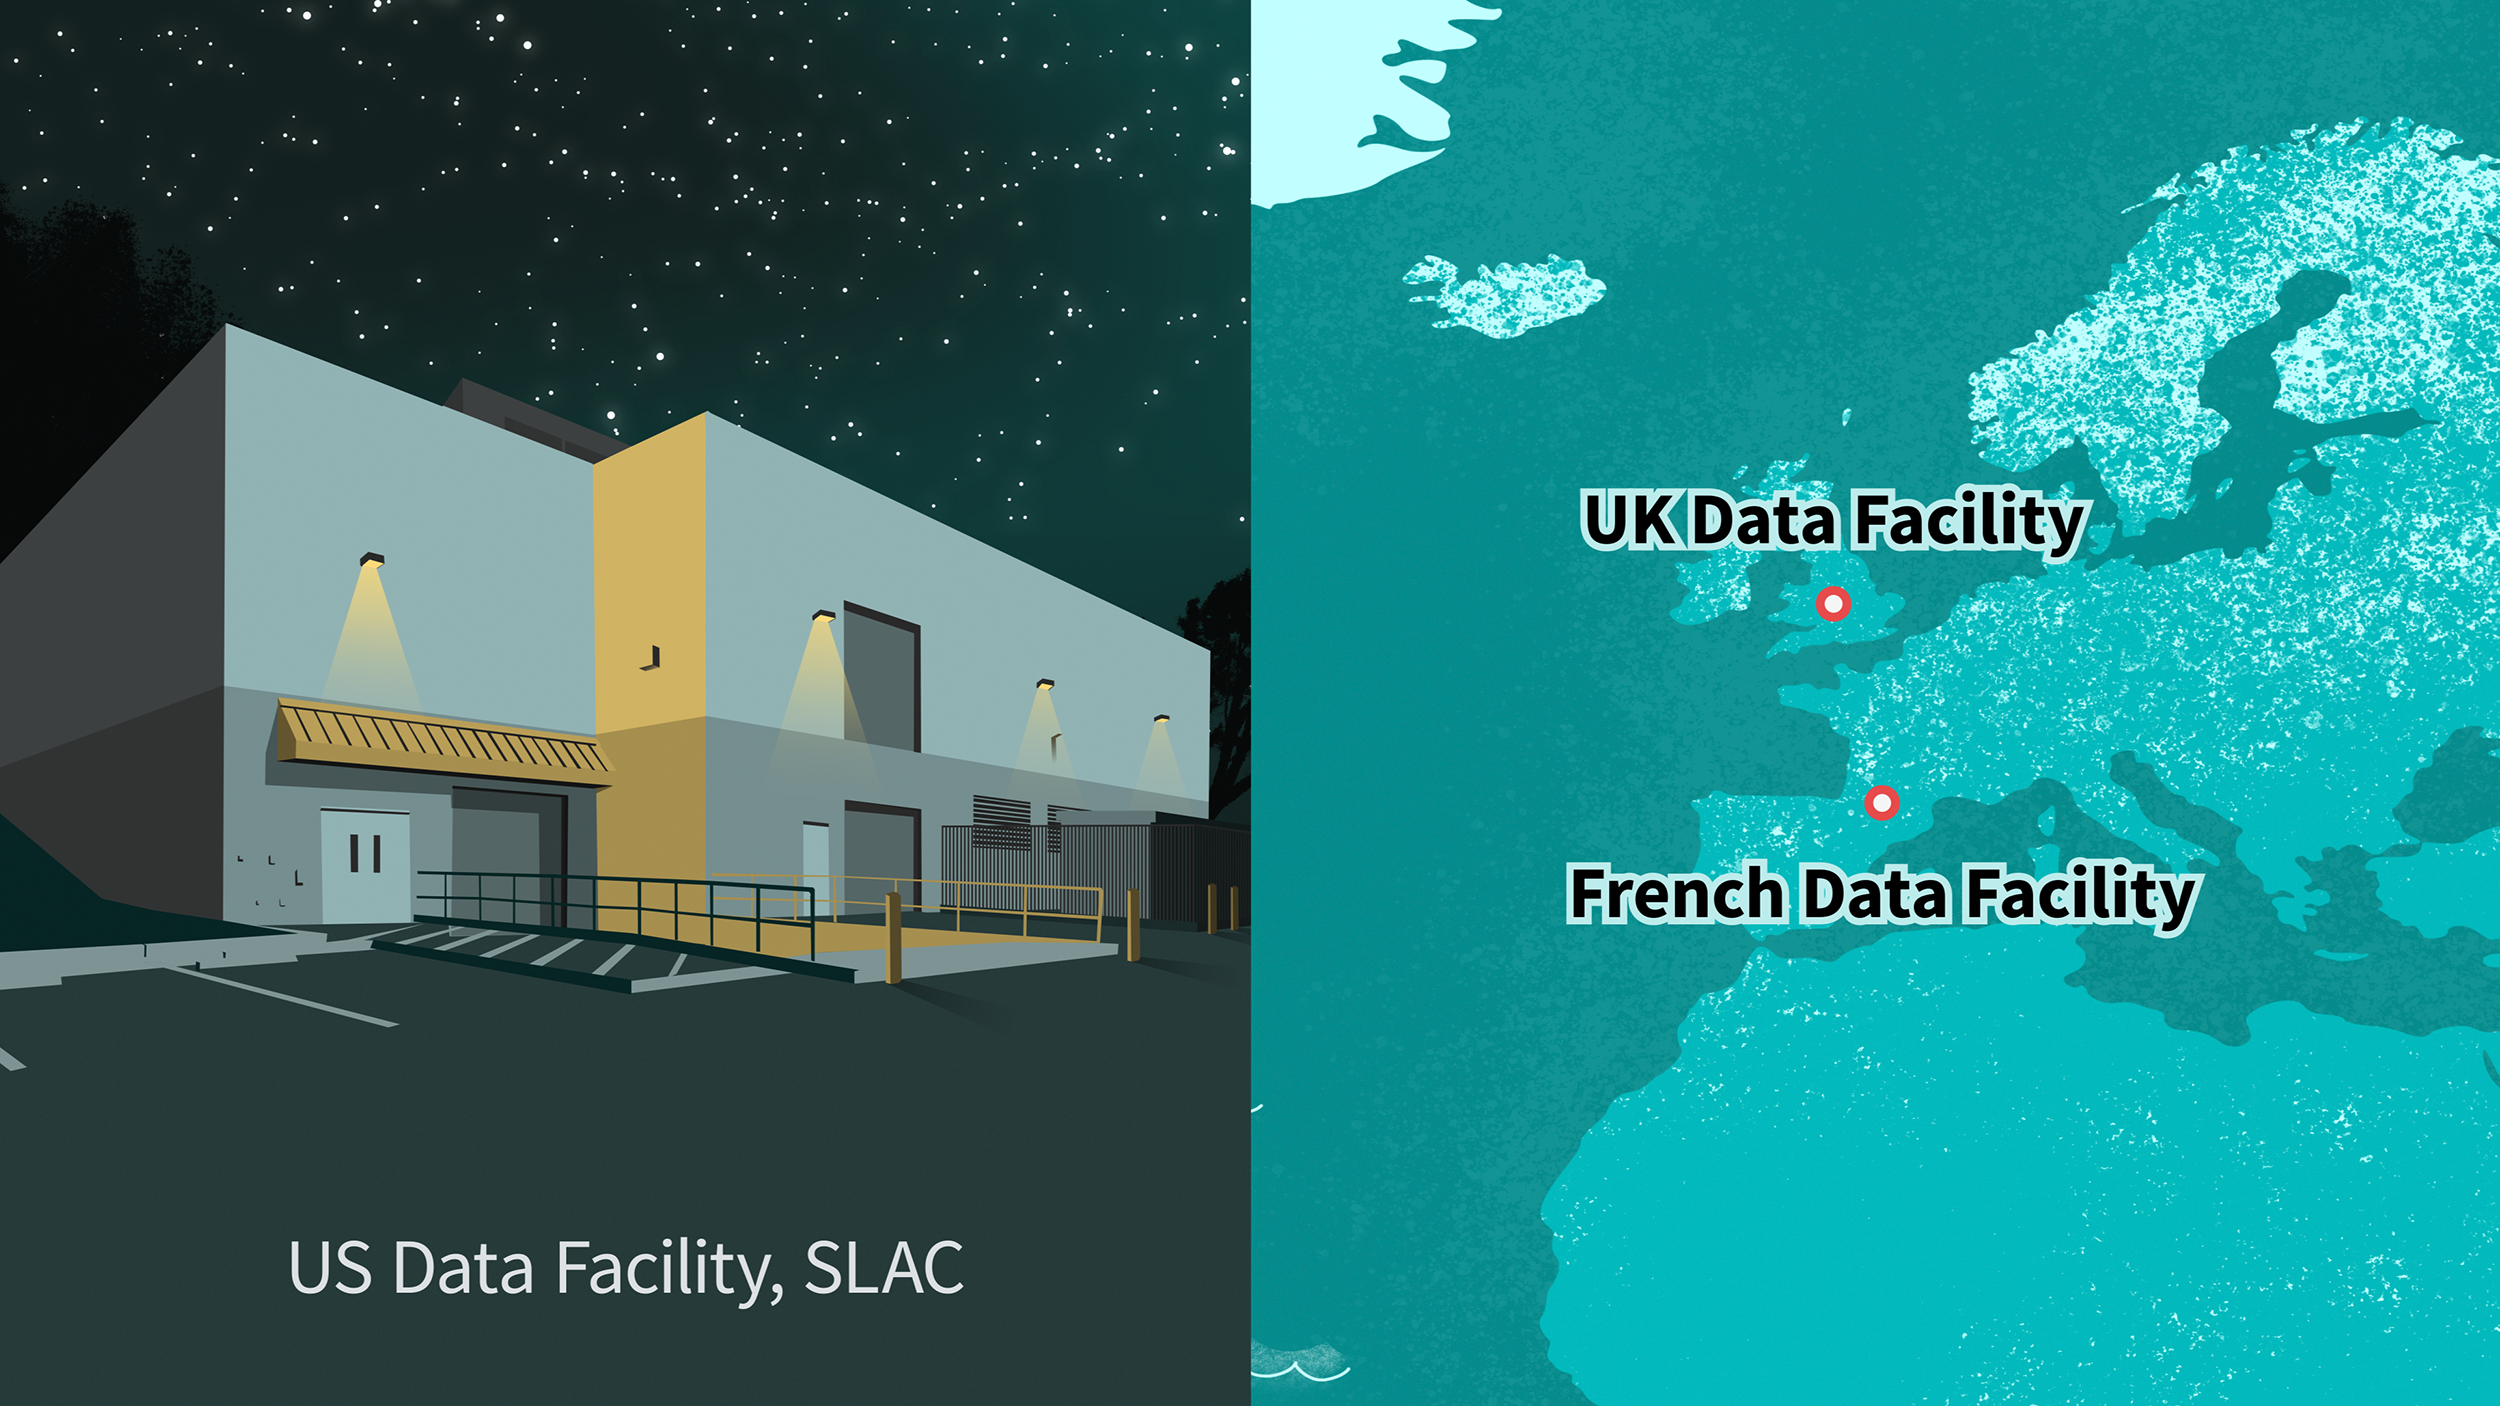

Rubin Data Locations

NSF-DOE Vera C. Rubin Observatory data will be stored globally.

Credit: Rubin Observatory/NSF/AURA